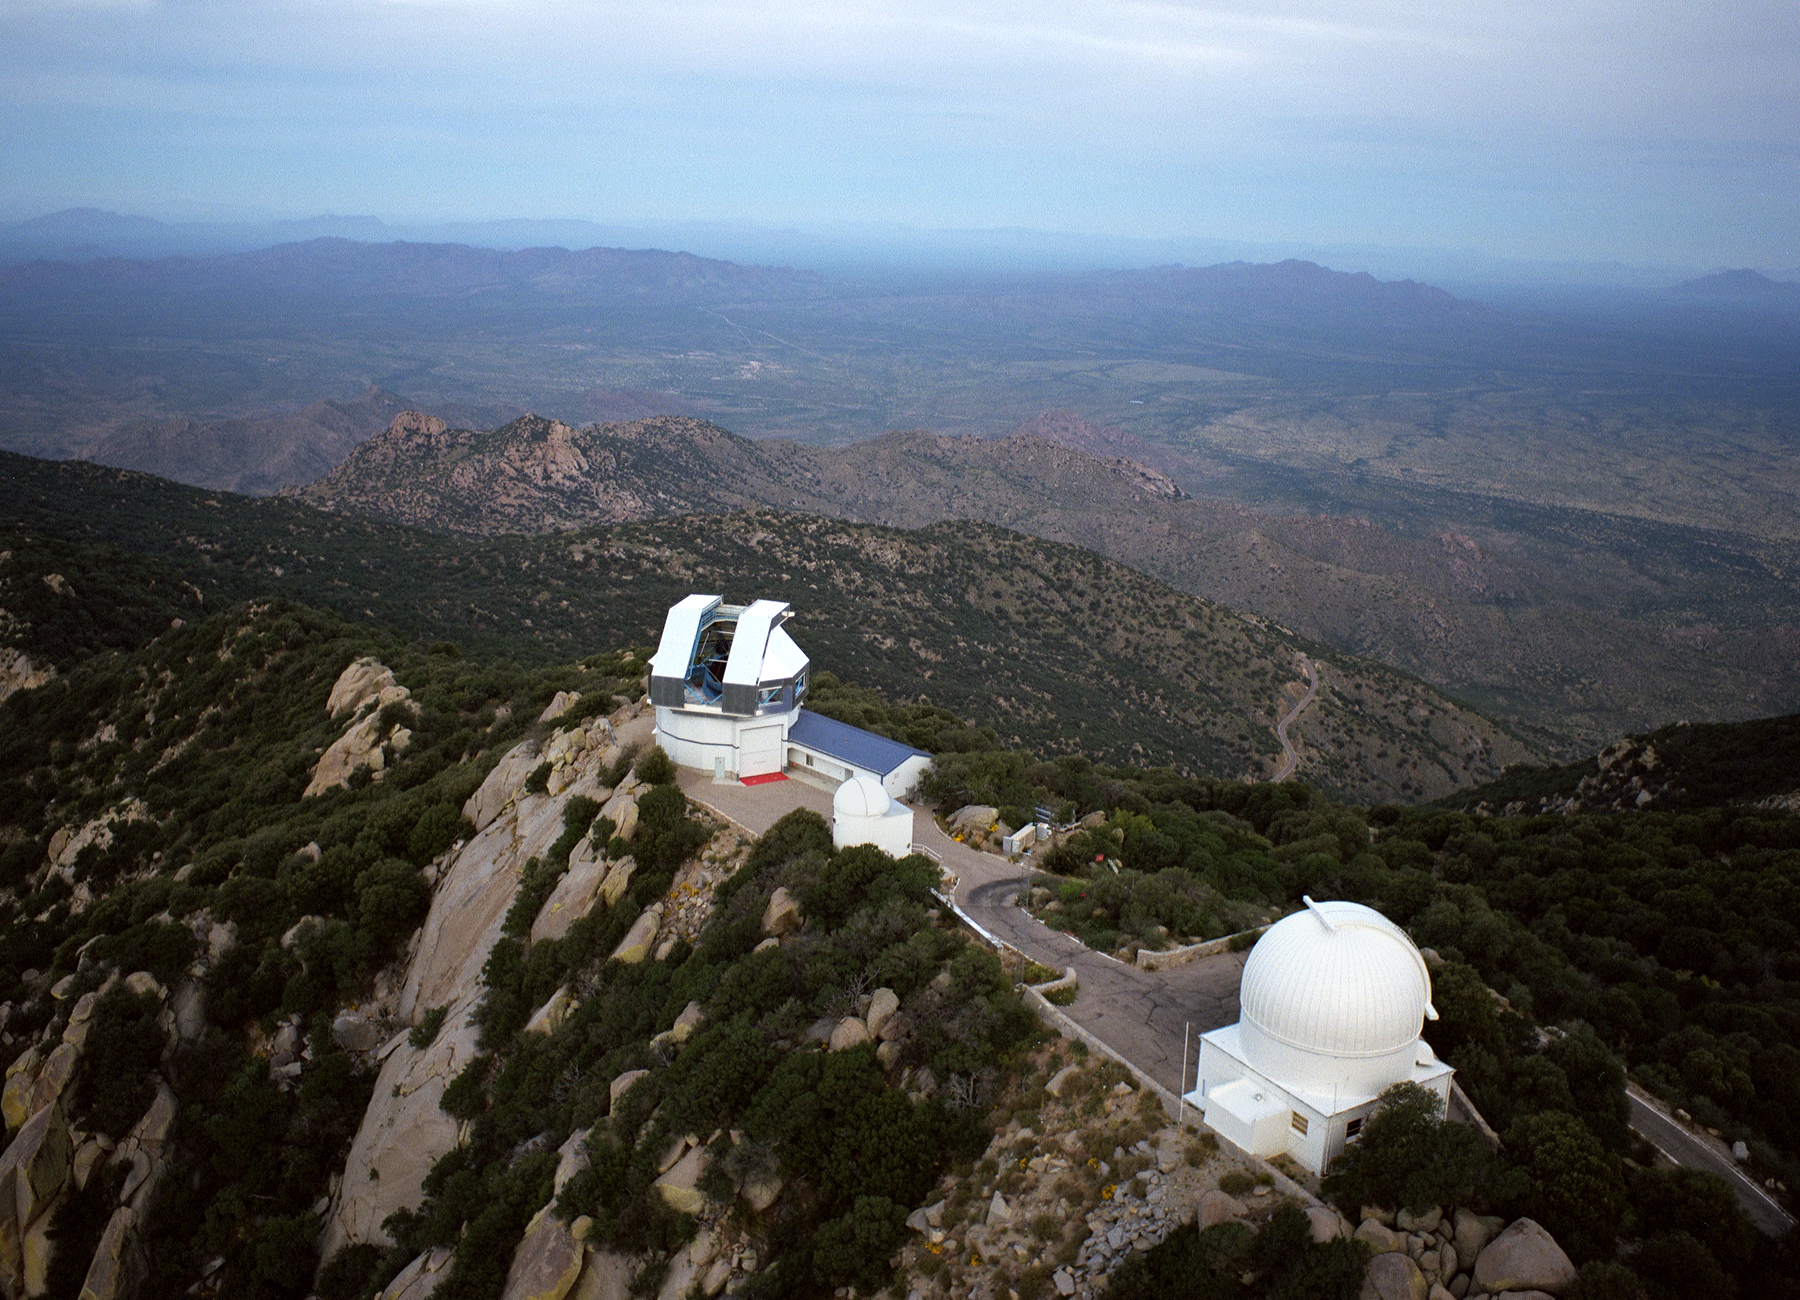

WIYN 3.5m telescope and surroundings

The WIYN (Wisconsin-Indiana-Yale-NOAO) 3.5-meter telescope in an aerial view looking to the north-west, with the (now empty) 16-inch dome and the popular 36-inch (0.9-meter) telescope in the foreground. A variety of aerial views can be found under the facilities category.

Credit: NOIRLab/NSF/AURA